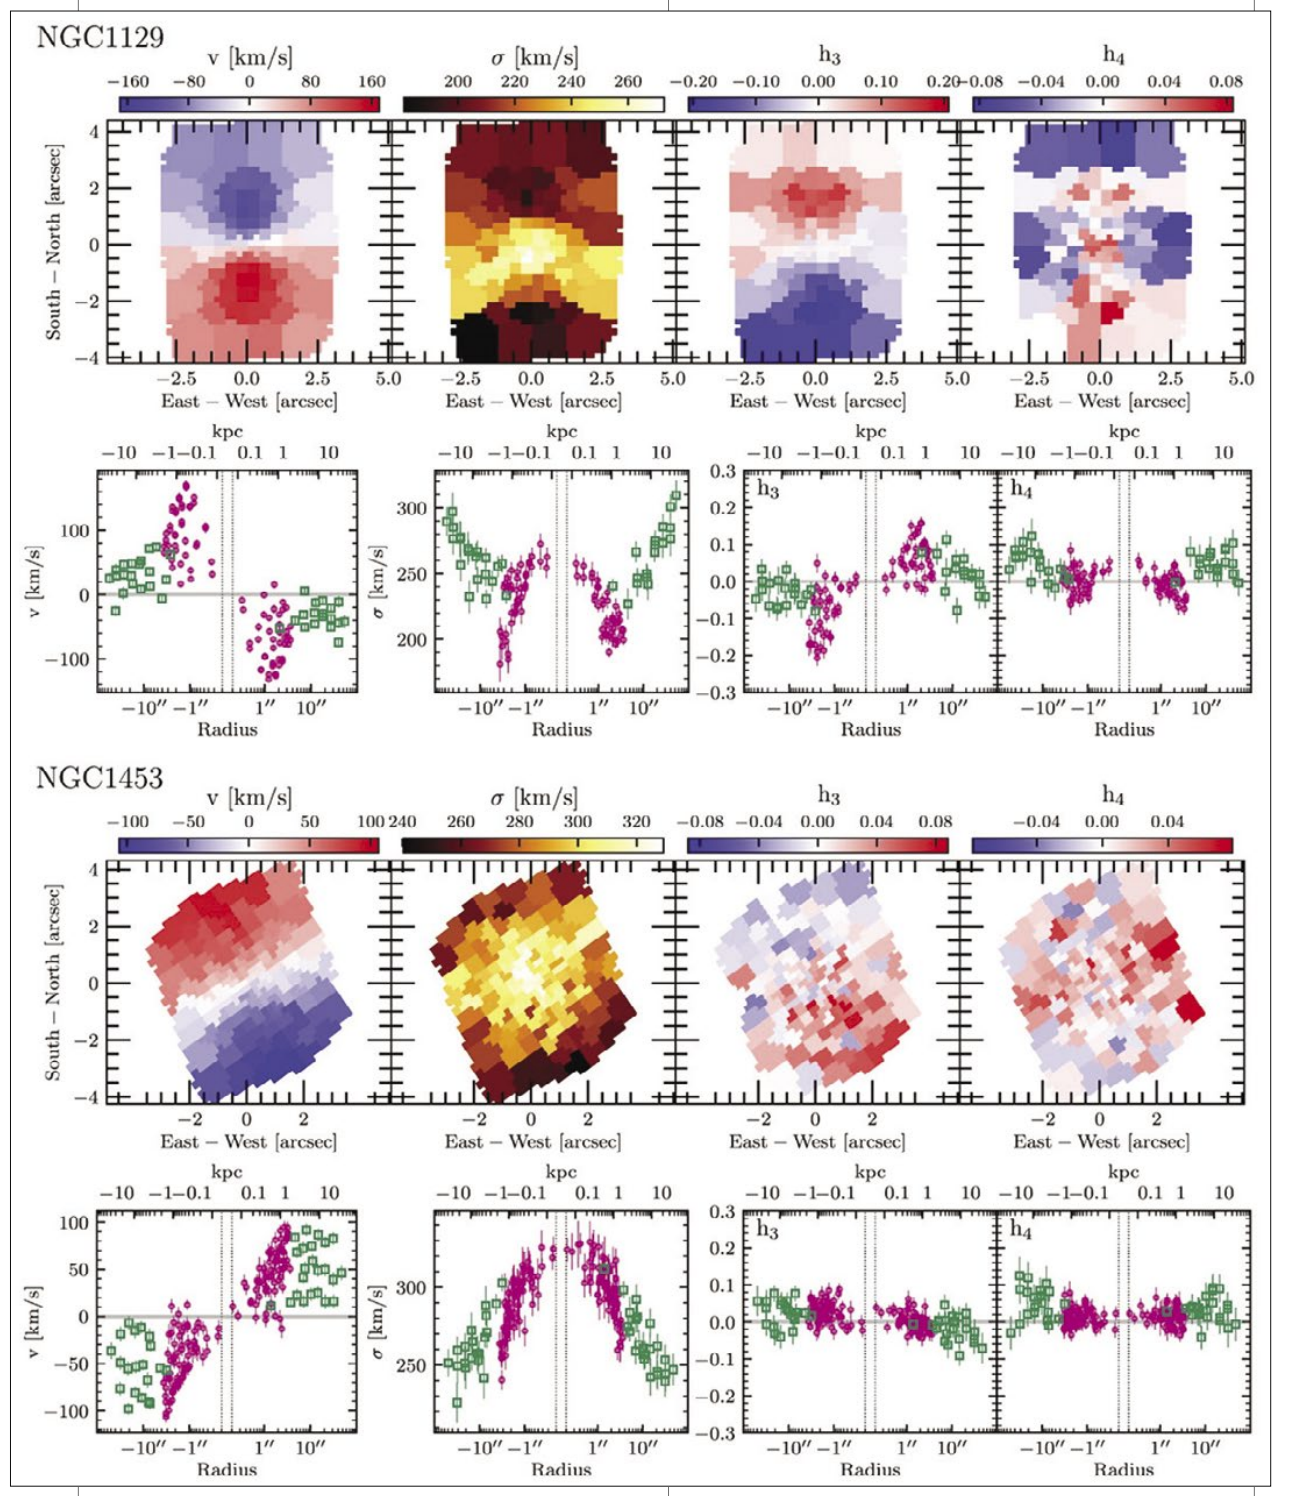

Massive Galaxy Survey

Example distributions of the first four velocity “moments” (called v, σ, h3 and h4 ) measured from the GMOS-N IFS data for two of the MASSIVE survey galaxies. For each galaxy, the top row shows two-dimensional maps, while the bottom row shows two-sided radial profiles from Gemini/GMOS-N (magenta circles) and McDonald Observatory (green squares) data. For more information, see the study by Berkeley graduate student Irina Ene, in the June issue of The Astrophysical Journal.

Credit: International Gemini Observatory/NOIRLab/NSF/AURA